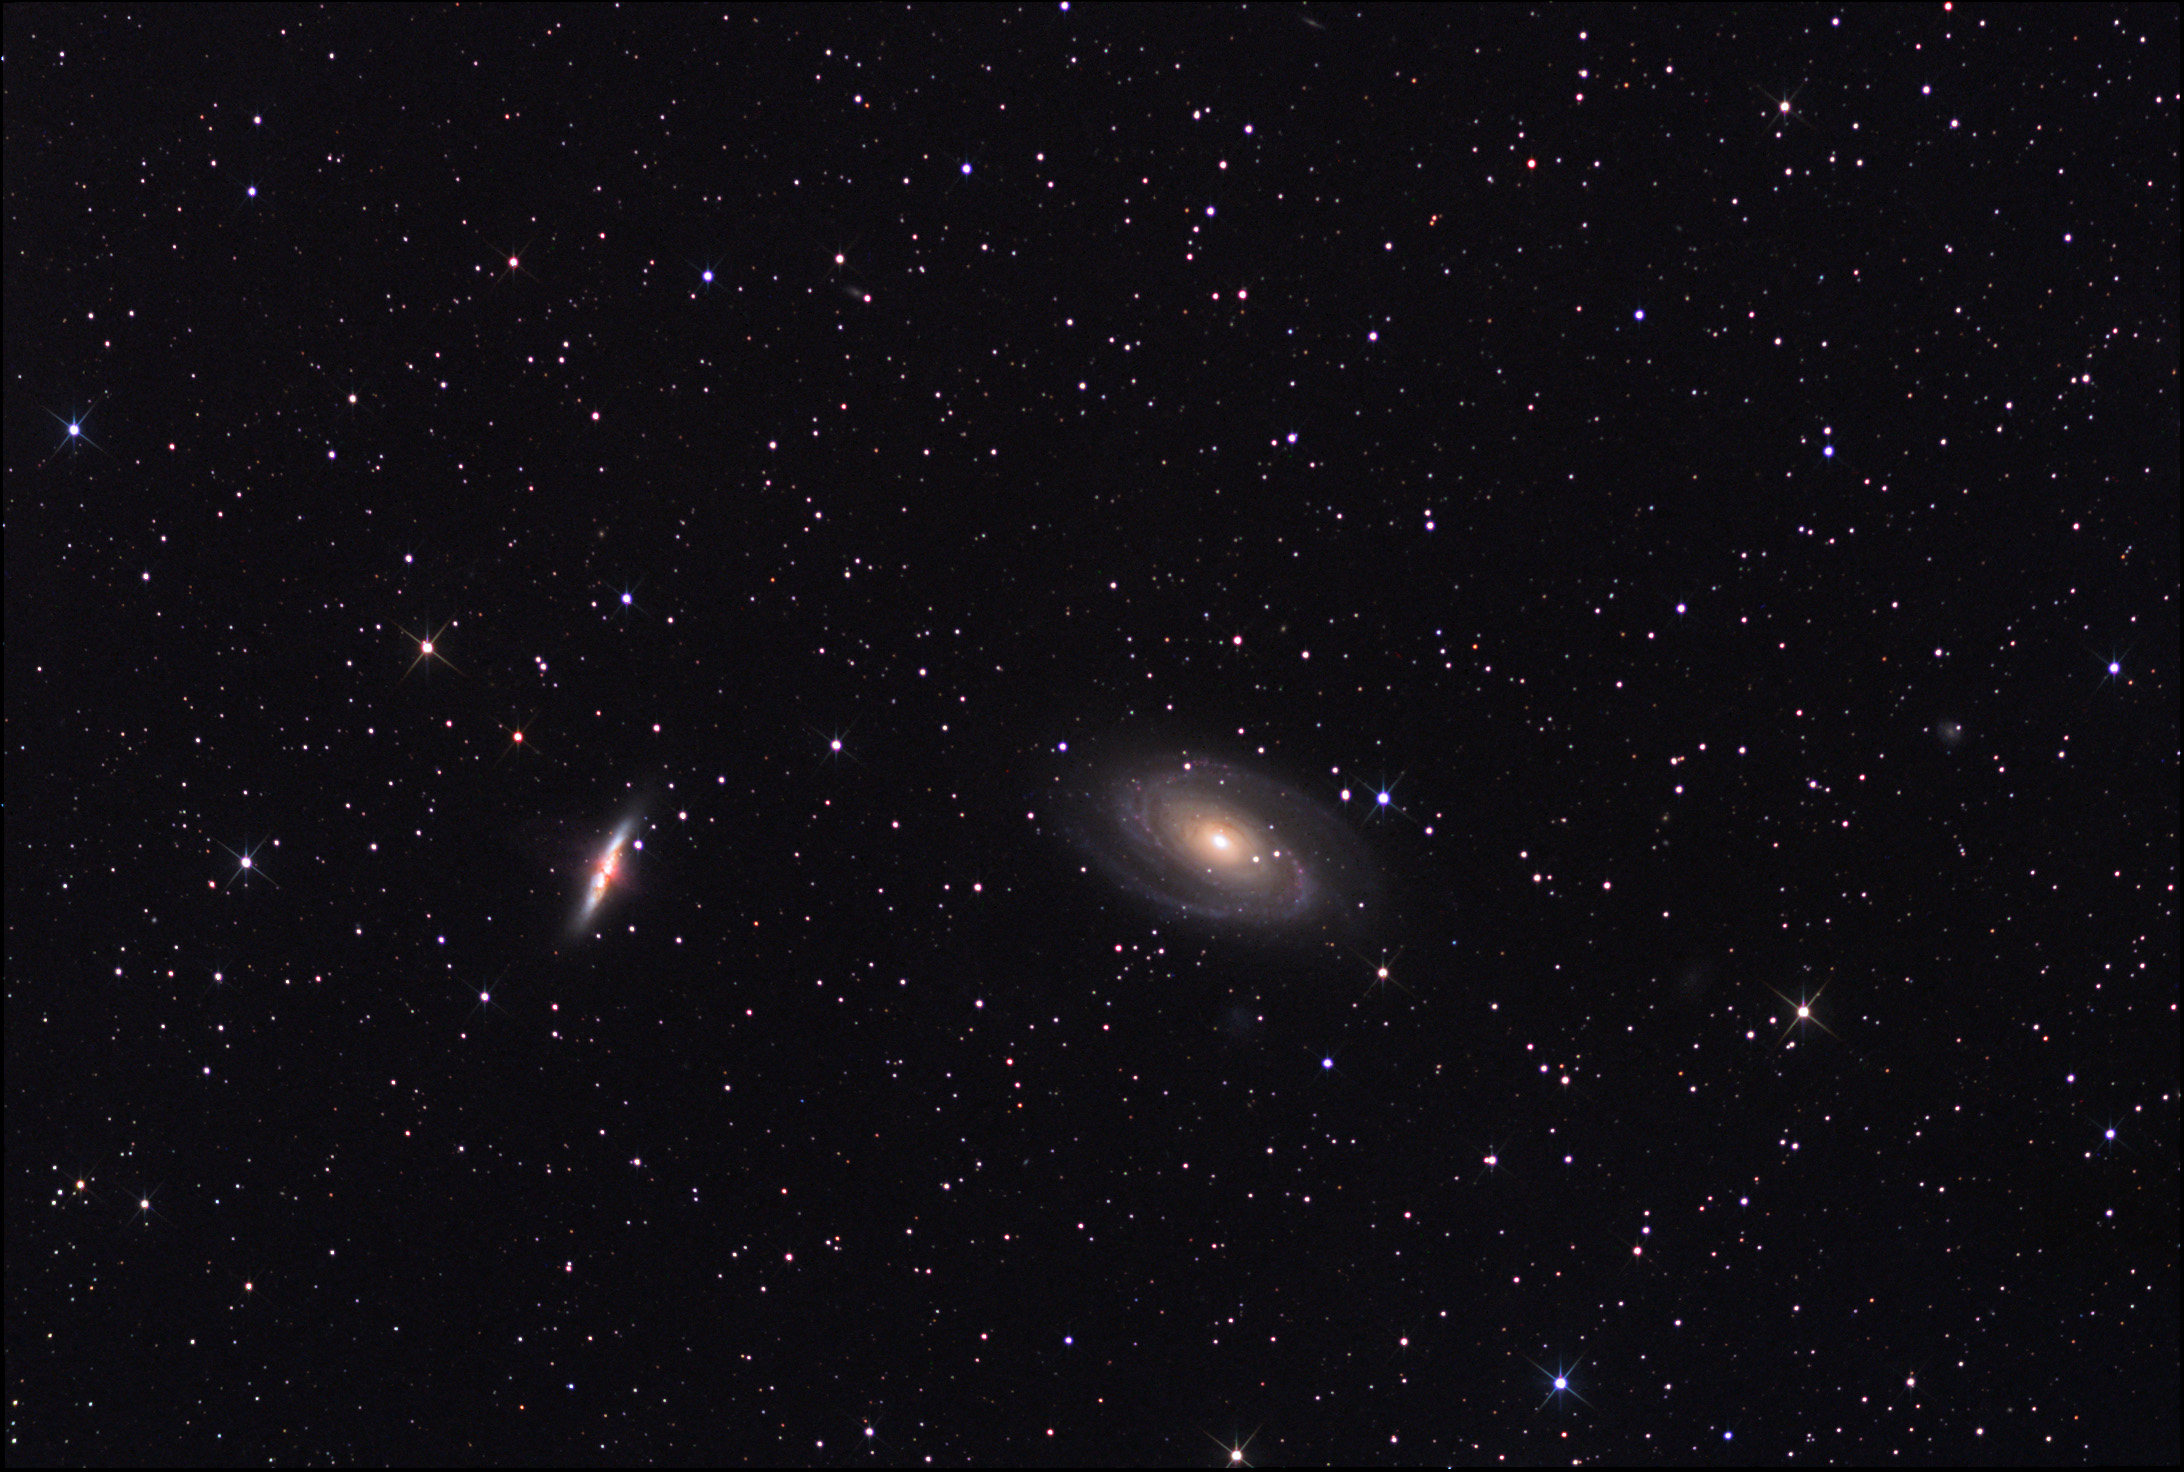

M81 and M82

M81 and M82 can be found near the Big Dipper. They are around 12 million light years away.

This image was taken as part of Advanced Observing Program (AOP) program at Kitt Peak Visitor Center during 2014.

Credit: KPNO/NOIRLab/NSF/AURA/Adam Block